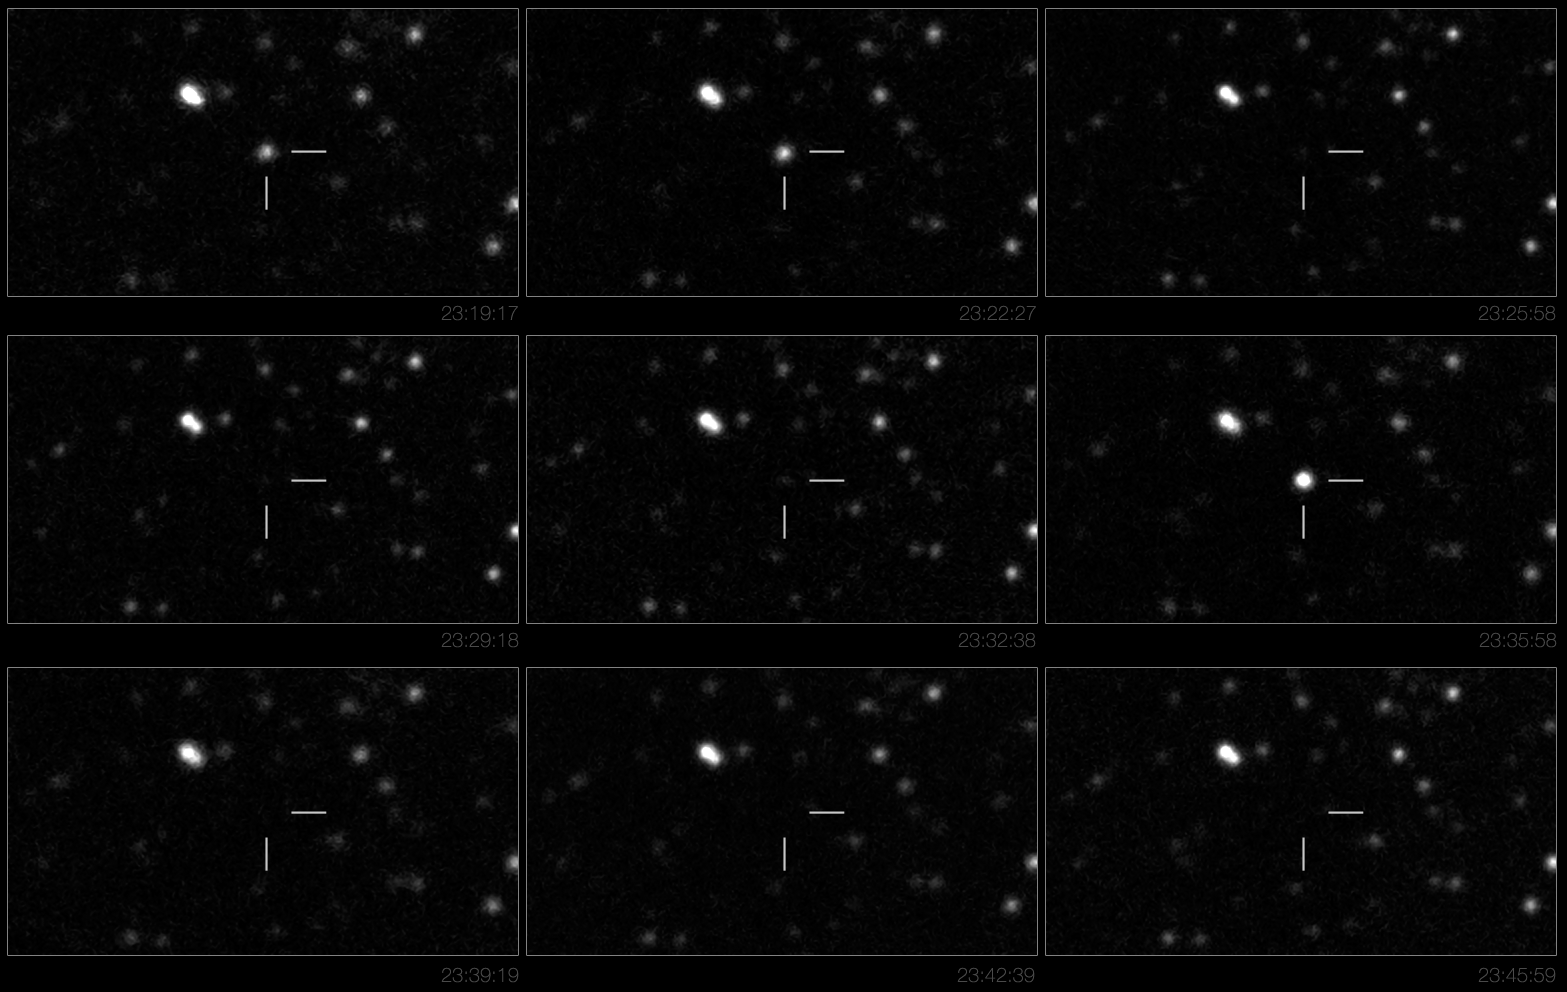

The hibernating stellar magnet

The newly discovered object, known as SWIFT J195509+261406, showed intense flaring activity over a three day period. One of such flare is demonstrated here (and in the accompanying video). The images, obtained with the 0.8-m IAC80 telescope at Teide Observatory (Spain), show the source over a time span of about 30 minutes, during which the source brightens quickly then fades away. Forty of such flares have been recorded by the team of astronomers.

Credit: A.J. Castro-Tirado/IAC80/ESO